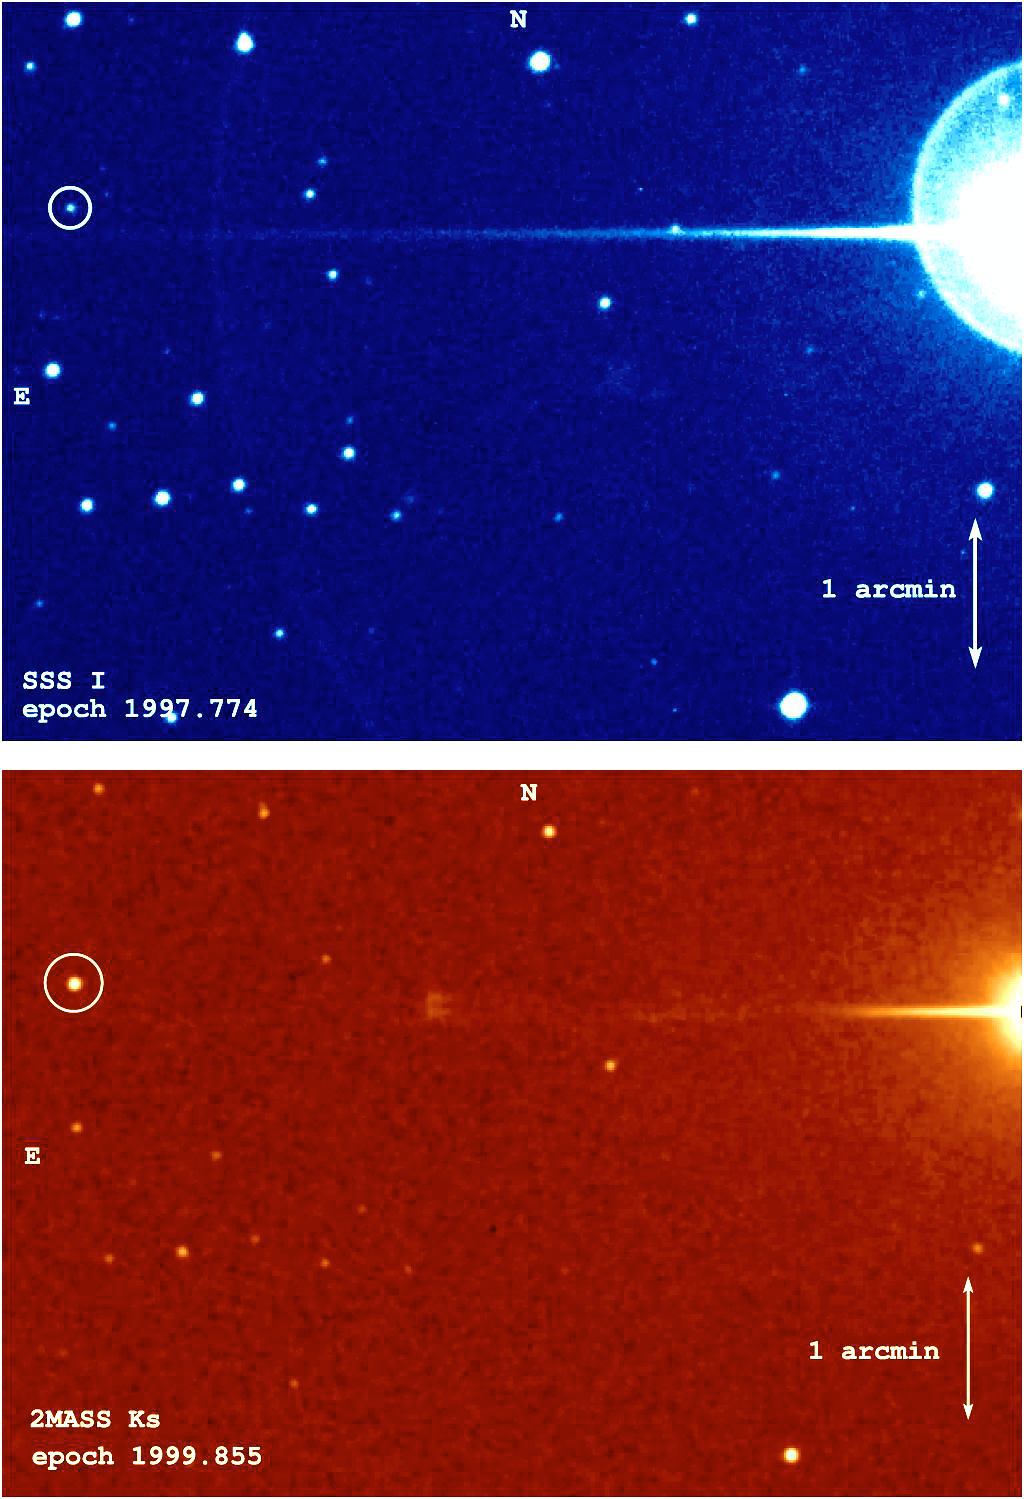

Epsilon Indi B

Epsilon Indi A (the bright star at far right) and its brown dwarf companion Epsilon Indi B (circled). The upper image comes from one of the SuperCOSMOS Sky Surveys (SSS) optical photographic plates (I-band, centred at wavelength 0.7 µm) on which this very high proper motion object was discovered. The lower image is a near-infrared image (Ks-band, 2.1 µm) from the Two Micron All Sky Survey (2MASS). Epsilon Indi B is much brighter in the near-infrared than at optical wavelengths, indicating that it is a very cool object. Both images cover roughly 7 x 5 arcmin.

Credit: ESO/R.-D.Scholz et al. (AIP)